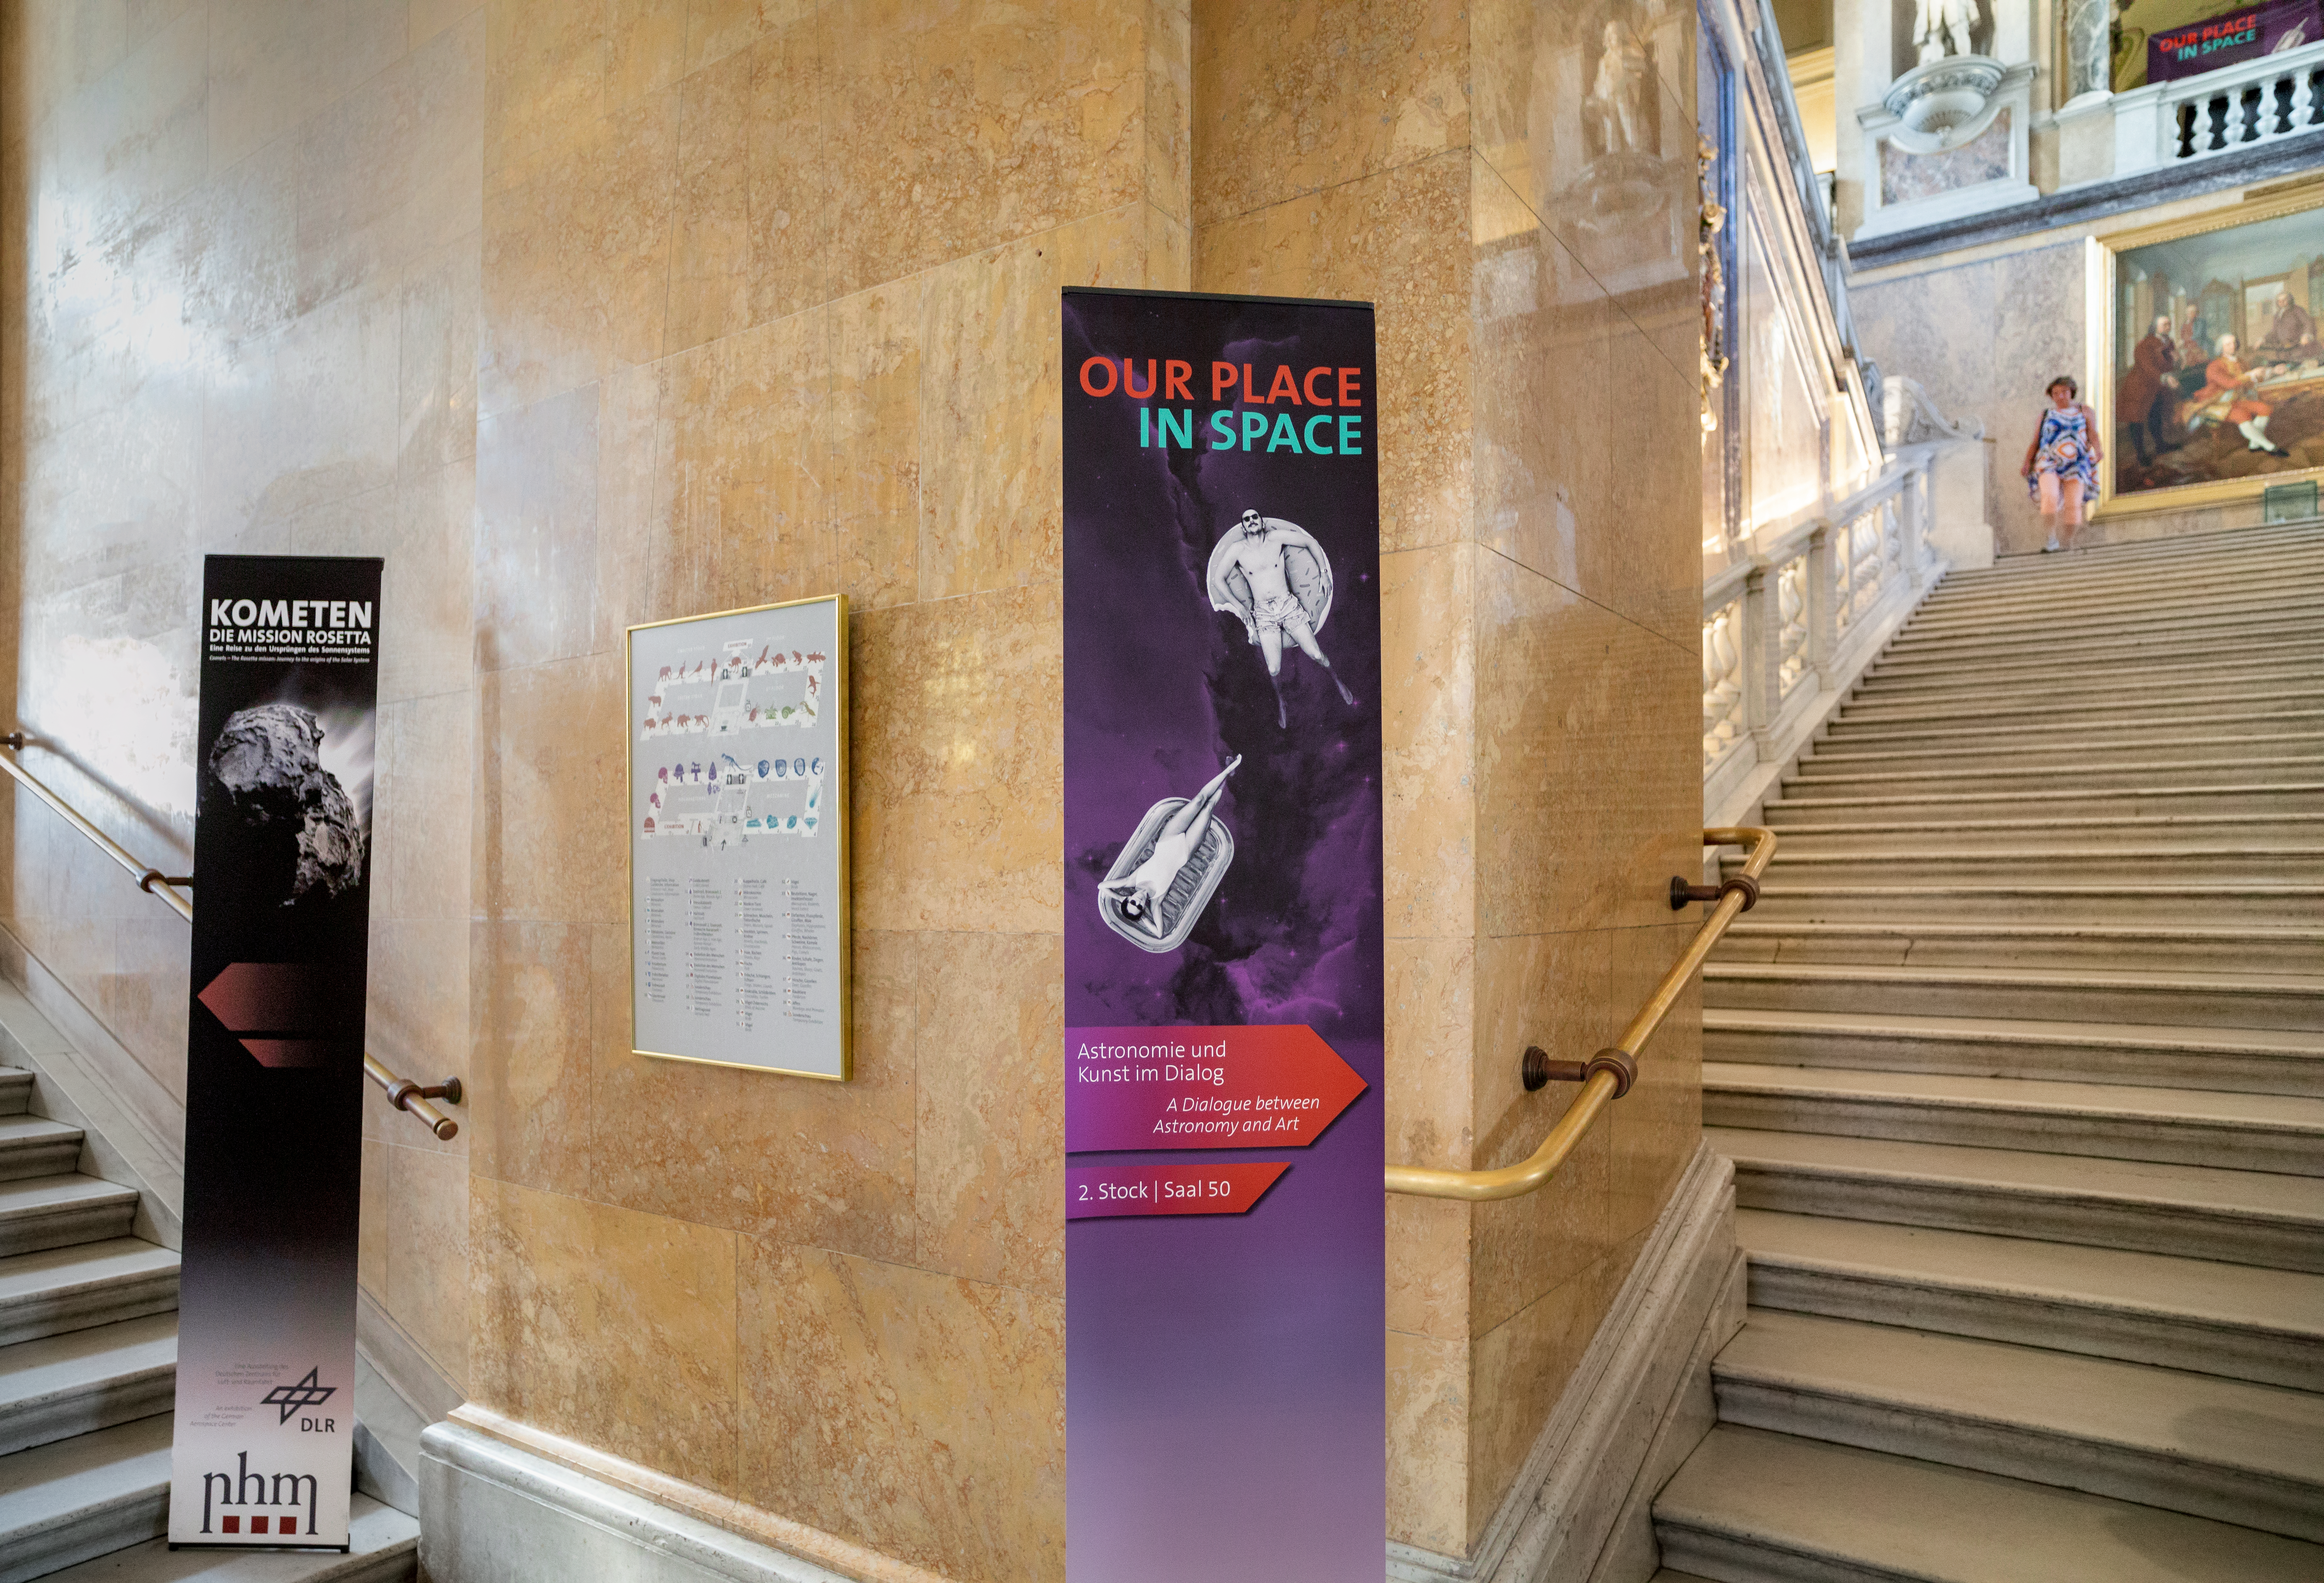

Sign for the Our Place in Space exhibition

The Hubble travelling exhibition Our Place in Space at the the Natural History Museum Vienna. Picture taken on 22 August 2018. Read more about it on this NASA/ESA Hubble Space Telescope announcement.

Credit: IAU/M. Zamani